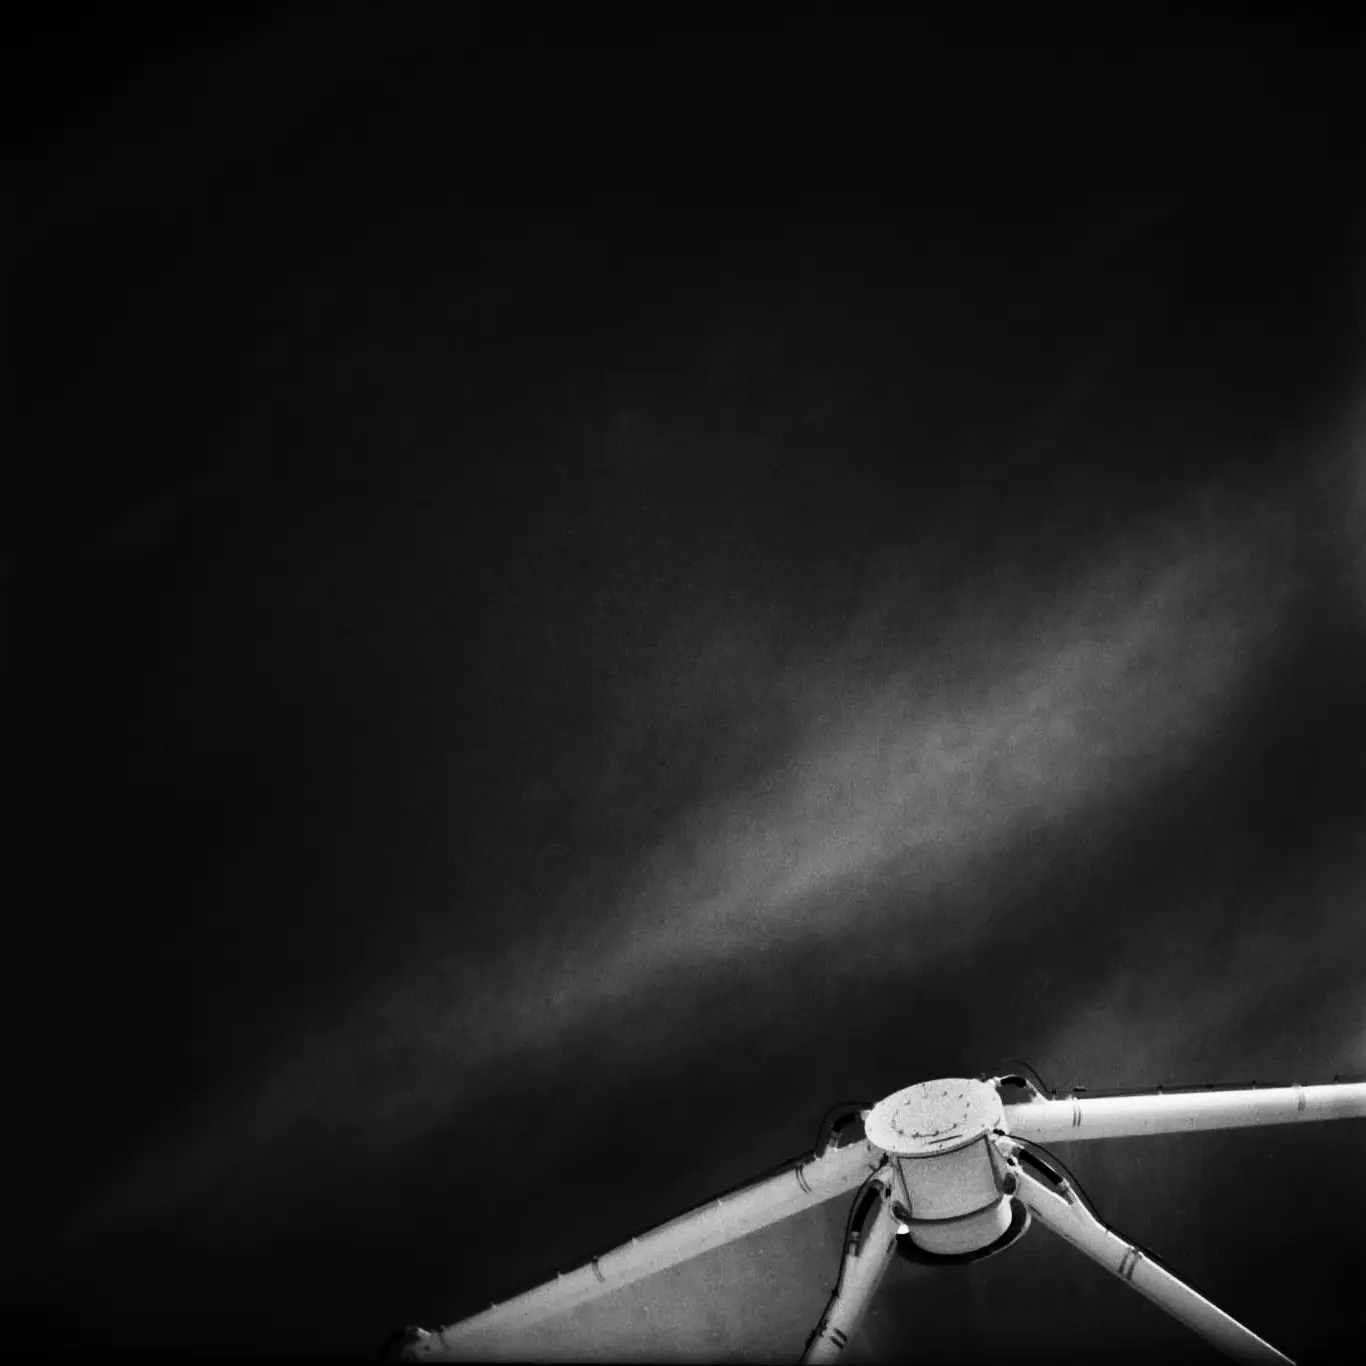

Sub-reflector

Sub-reflector of a 12-meter European antenna. Analog photography.

Credit: Ralph Bennett - ALMA (ESO/NAOJ/NRAO)